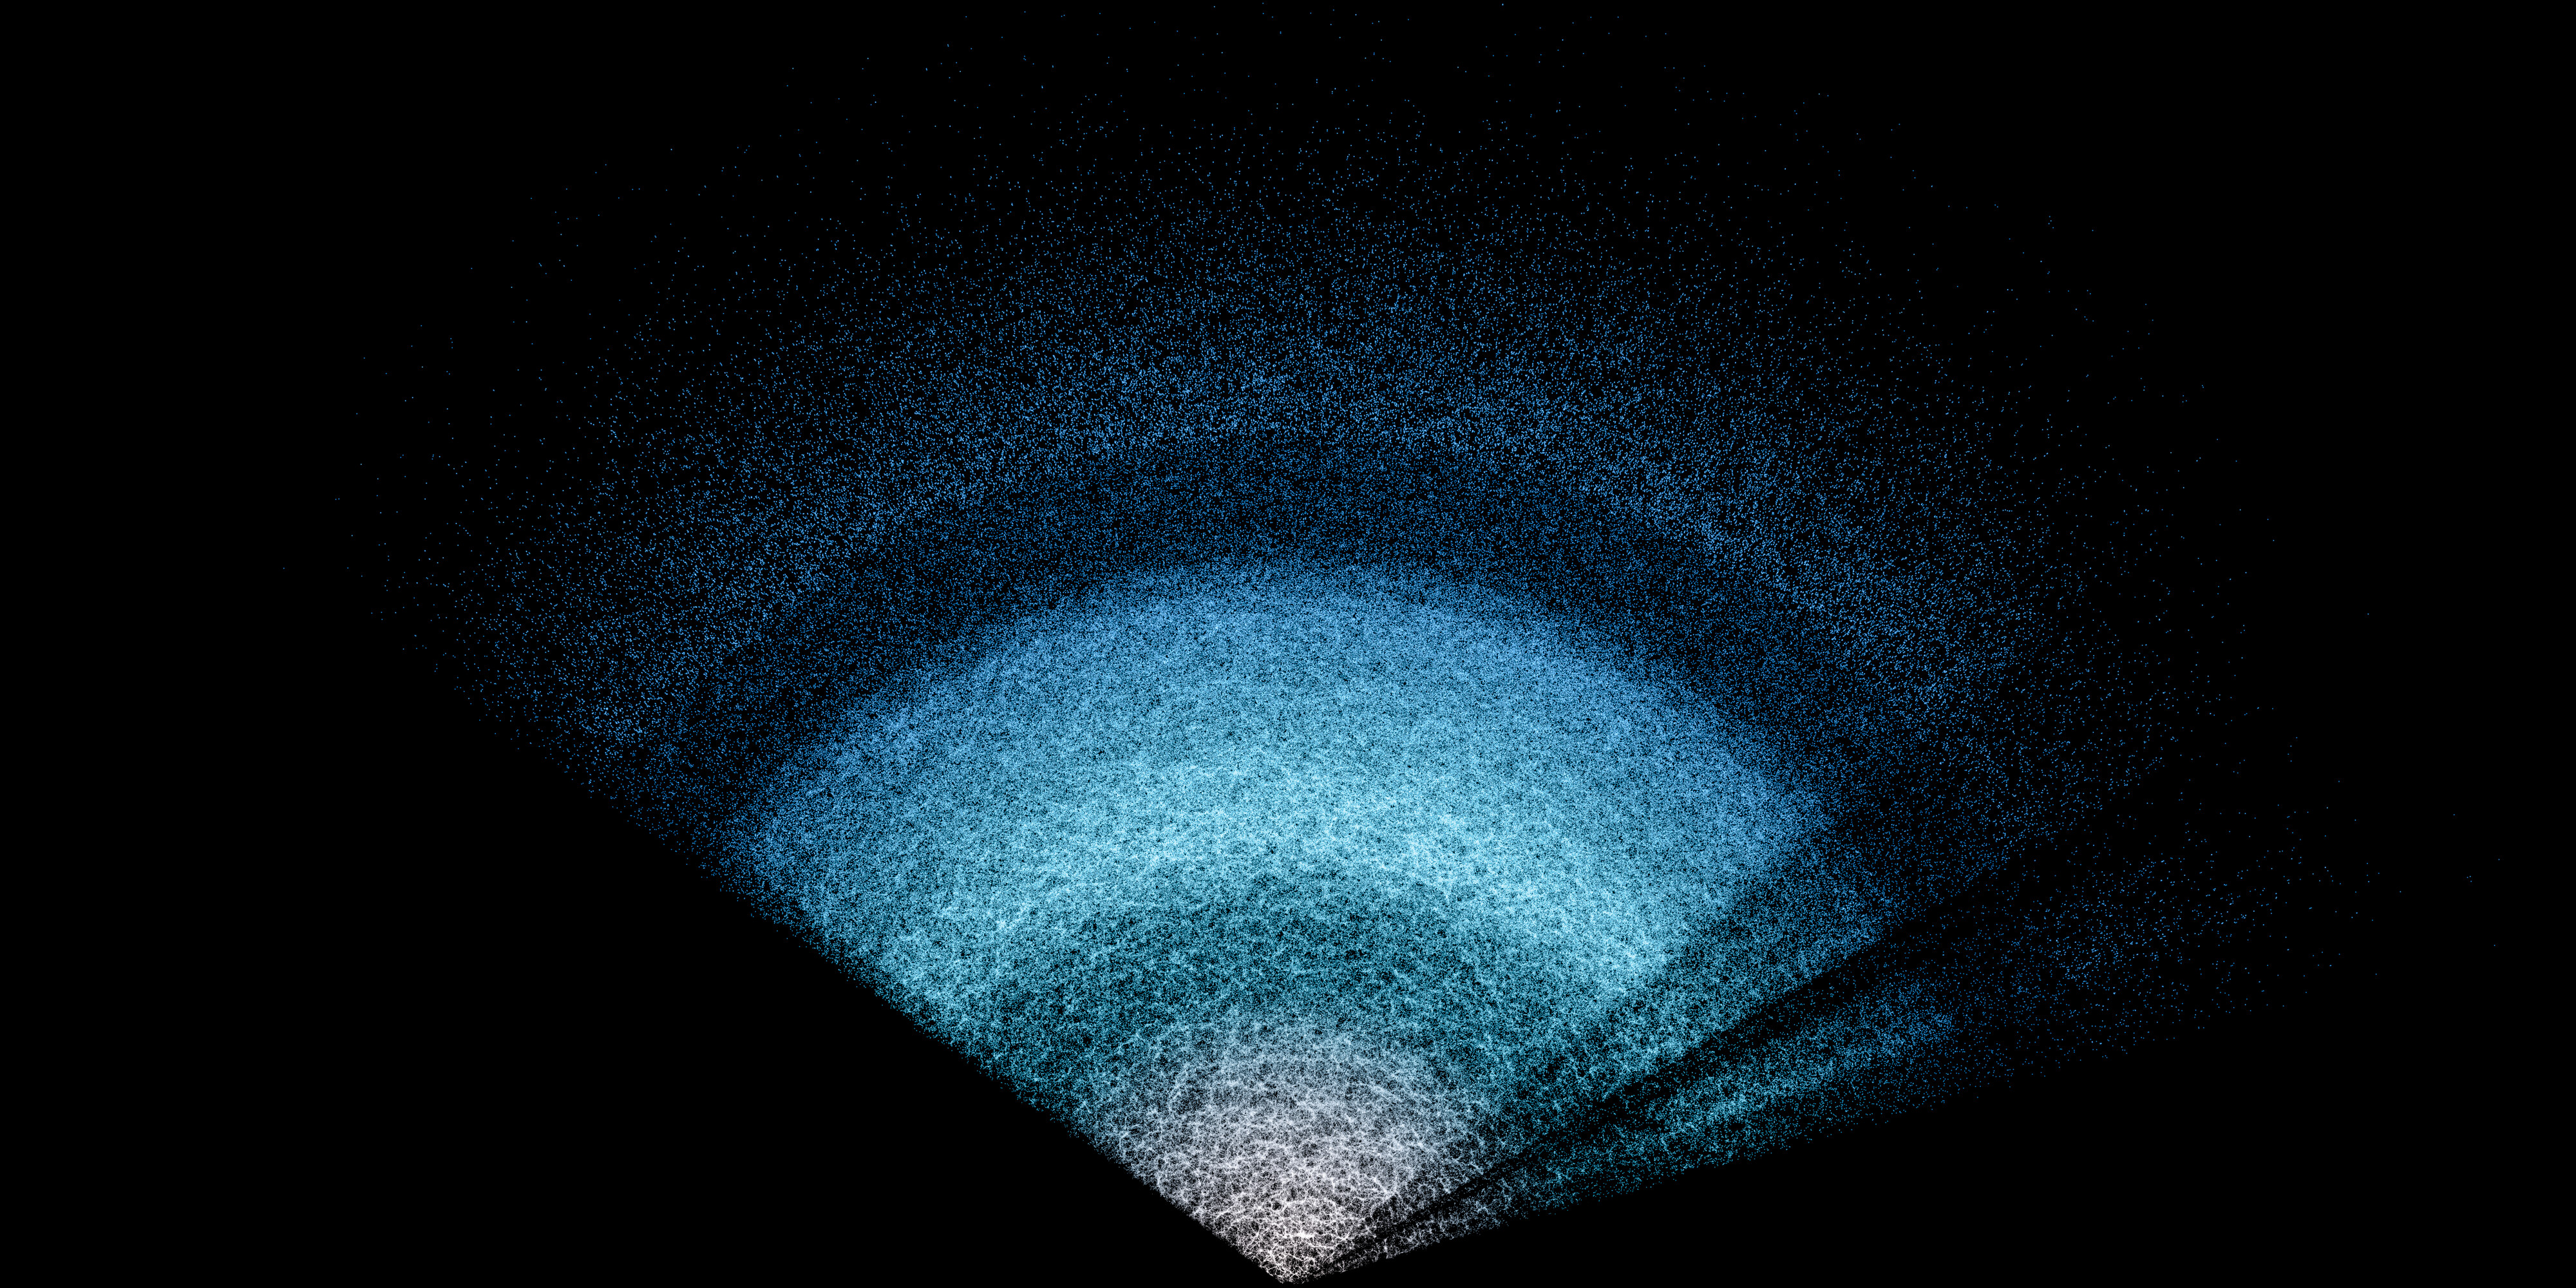

DESI Year-3 Data Slice

This shows a small fraction of the total DESI year-3 data in which the structure created by gravity is visible. This is the largest 3D map of the Universe ever made.

This structure is a huge web shaped by gravity, with most galaxies and galaxy clusters lying along the strands.

A completely homogeneous Universe would have no stars, galaxies, or planets. As it turns out, when our Universe began, it was almost completely homogeneous, with the seeds for everything we see in the sky likely coming from disturbances in the tiny fraction of a second after the Big Bang. These were subatomic fluctuations in the density of the primordial soup of quantum particles that stretched out as the Universe expanded until they were bigger than any galaxy. Where the density of particles was higher, gravity attracted yet more particles, especially dark matter. The dark matter in turn attracted ordinary matter, and galaxies and galaxy clusters grew where enough material collected.

The result is the large-scale structure of the Universe that we see in this image, displaying a map of those primordial fluctuations with long strands, sheets, and clusters of galaxies forming a huge web. The web is punctuated by voids, which have few or no galaxies.

On even grander scales, what became galaxies and clusters began as froth on huge cosmic sound waves during the era when the Universe was a hot cauldron of particles and light. These waves are called baryon acoustic oscillations (BAO), and they provide us with a way to measure the expansion rate of the Universe, including the mysterious acceleration caused by dark energy.

Explore the galaxy structure of the giant zoomable image here.

Credit: DESI Collaboration/DOE/KPNO/NOIRLab/NSF/AURA/R. Proctor